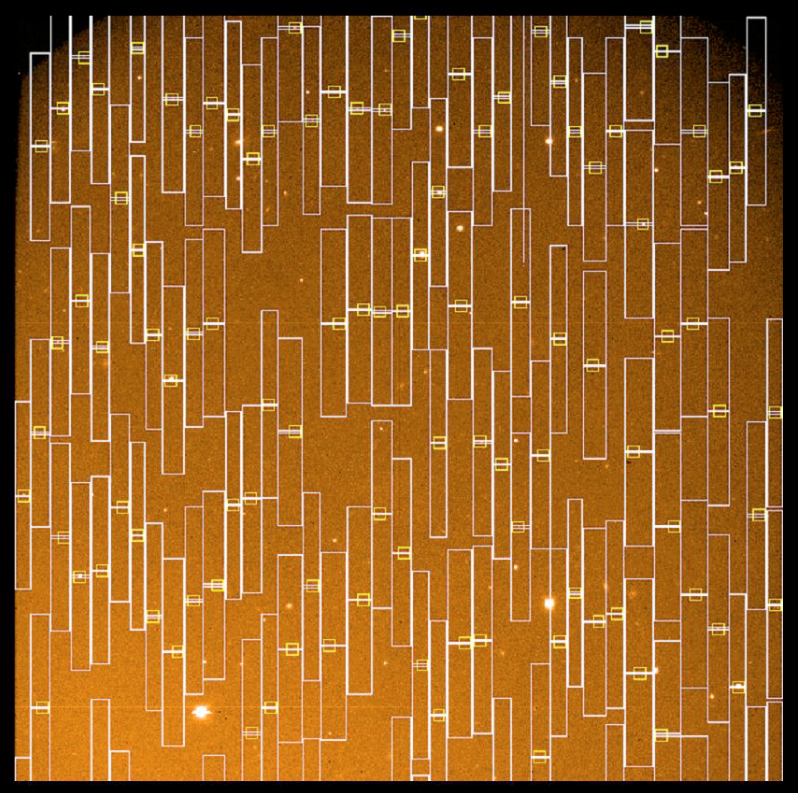

VIMOS mask design on pre-image

Design of a Mask for Multi-Object Spectroscopy (MOS) observations with VIMOS. The mask serves to block, as far as possible, unwanted background light from the "night sky" (radiation from atoms and molecules in the Earth's upper atmosphere). During the set-up process for multi-object observations, the VIMOS software optimizes the position of the individual slits in the mask (one for each object for which a spectrum will be obtained) before these are cut. The photo shows an example of this fitting process, with the slit contours superposed on a short pre-exposure of the sky field to be observed.

Mask design made with the VMMPS tool, overlaying a pre-image. The selected objects are seen at the centre of the yellow squares, where a 1 arcsec slit is cut along the spatial X-axis. The rectangles in white represent the dispersion in wavelength of the spectra along the Y-axis. Masks are cut with the Mask Manufacturing Unit (MMU) built by the Virmos Consortium.

Credit: ESO